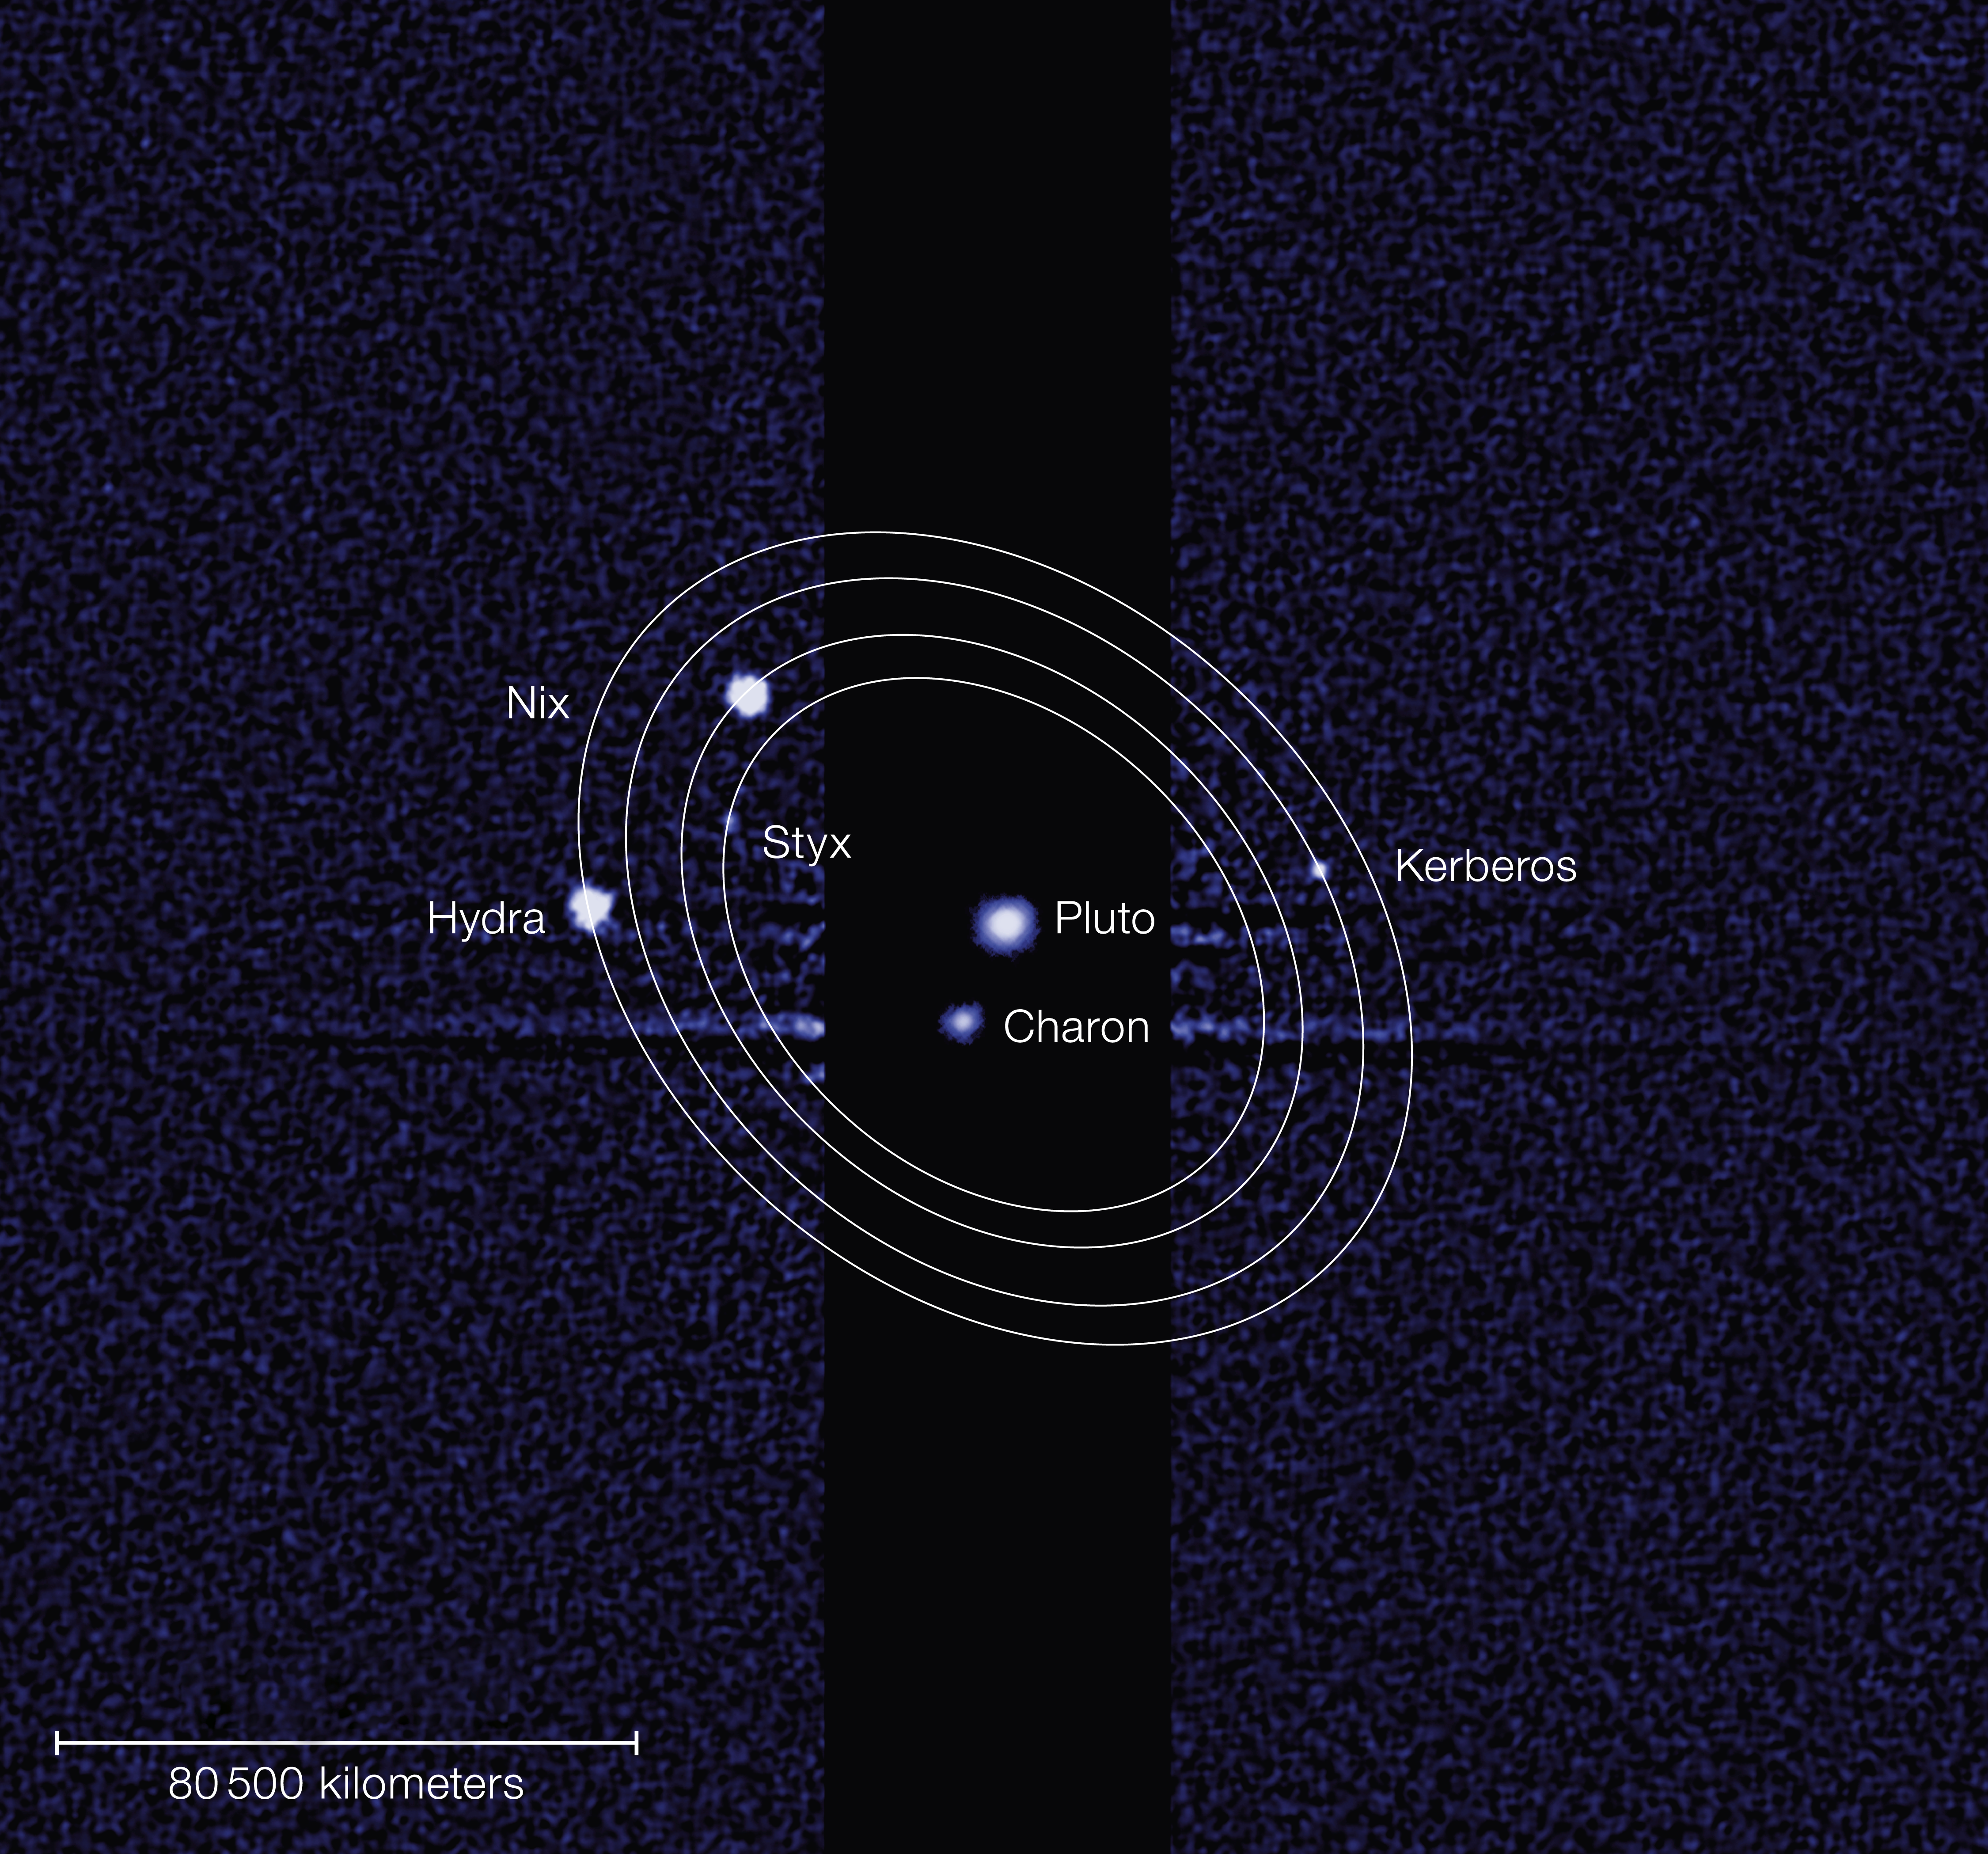

Pluto and its five moons

This discovery image, taken by the NASA/ESA Hubble Space Telescope, shows five moons orbiting the distant, icy dwarf planet Pluto. The darker stripe in the centre of the image is because the picture is constructed from a long exposure designed to capture the comparatively faint satellites of Nix, Hydra, Kerberos and Styx, and a shorter exposure to capture Pluto and Charon, which are much brighter.

Kerberos has an estimated diameter of 13 to 34 kilometres, and Styx is thought to be irregular in shape and 10 to 25 kilometres across.

Credit: NASA, ESA and M. Showalter (SETI Institute)